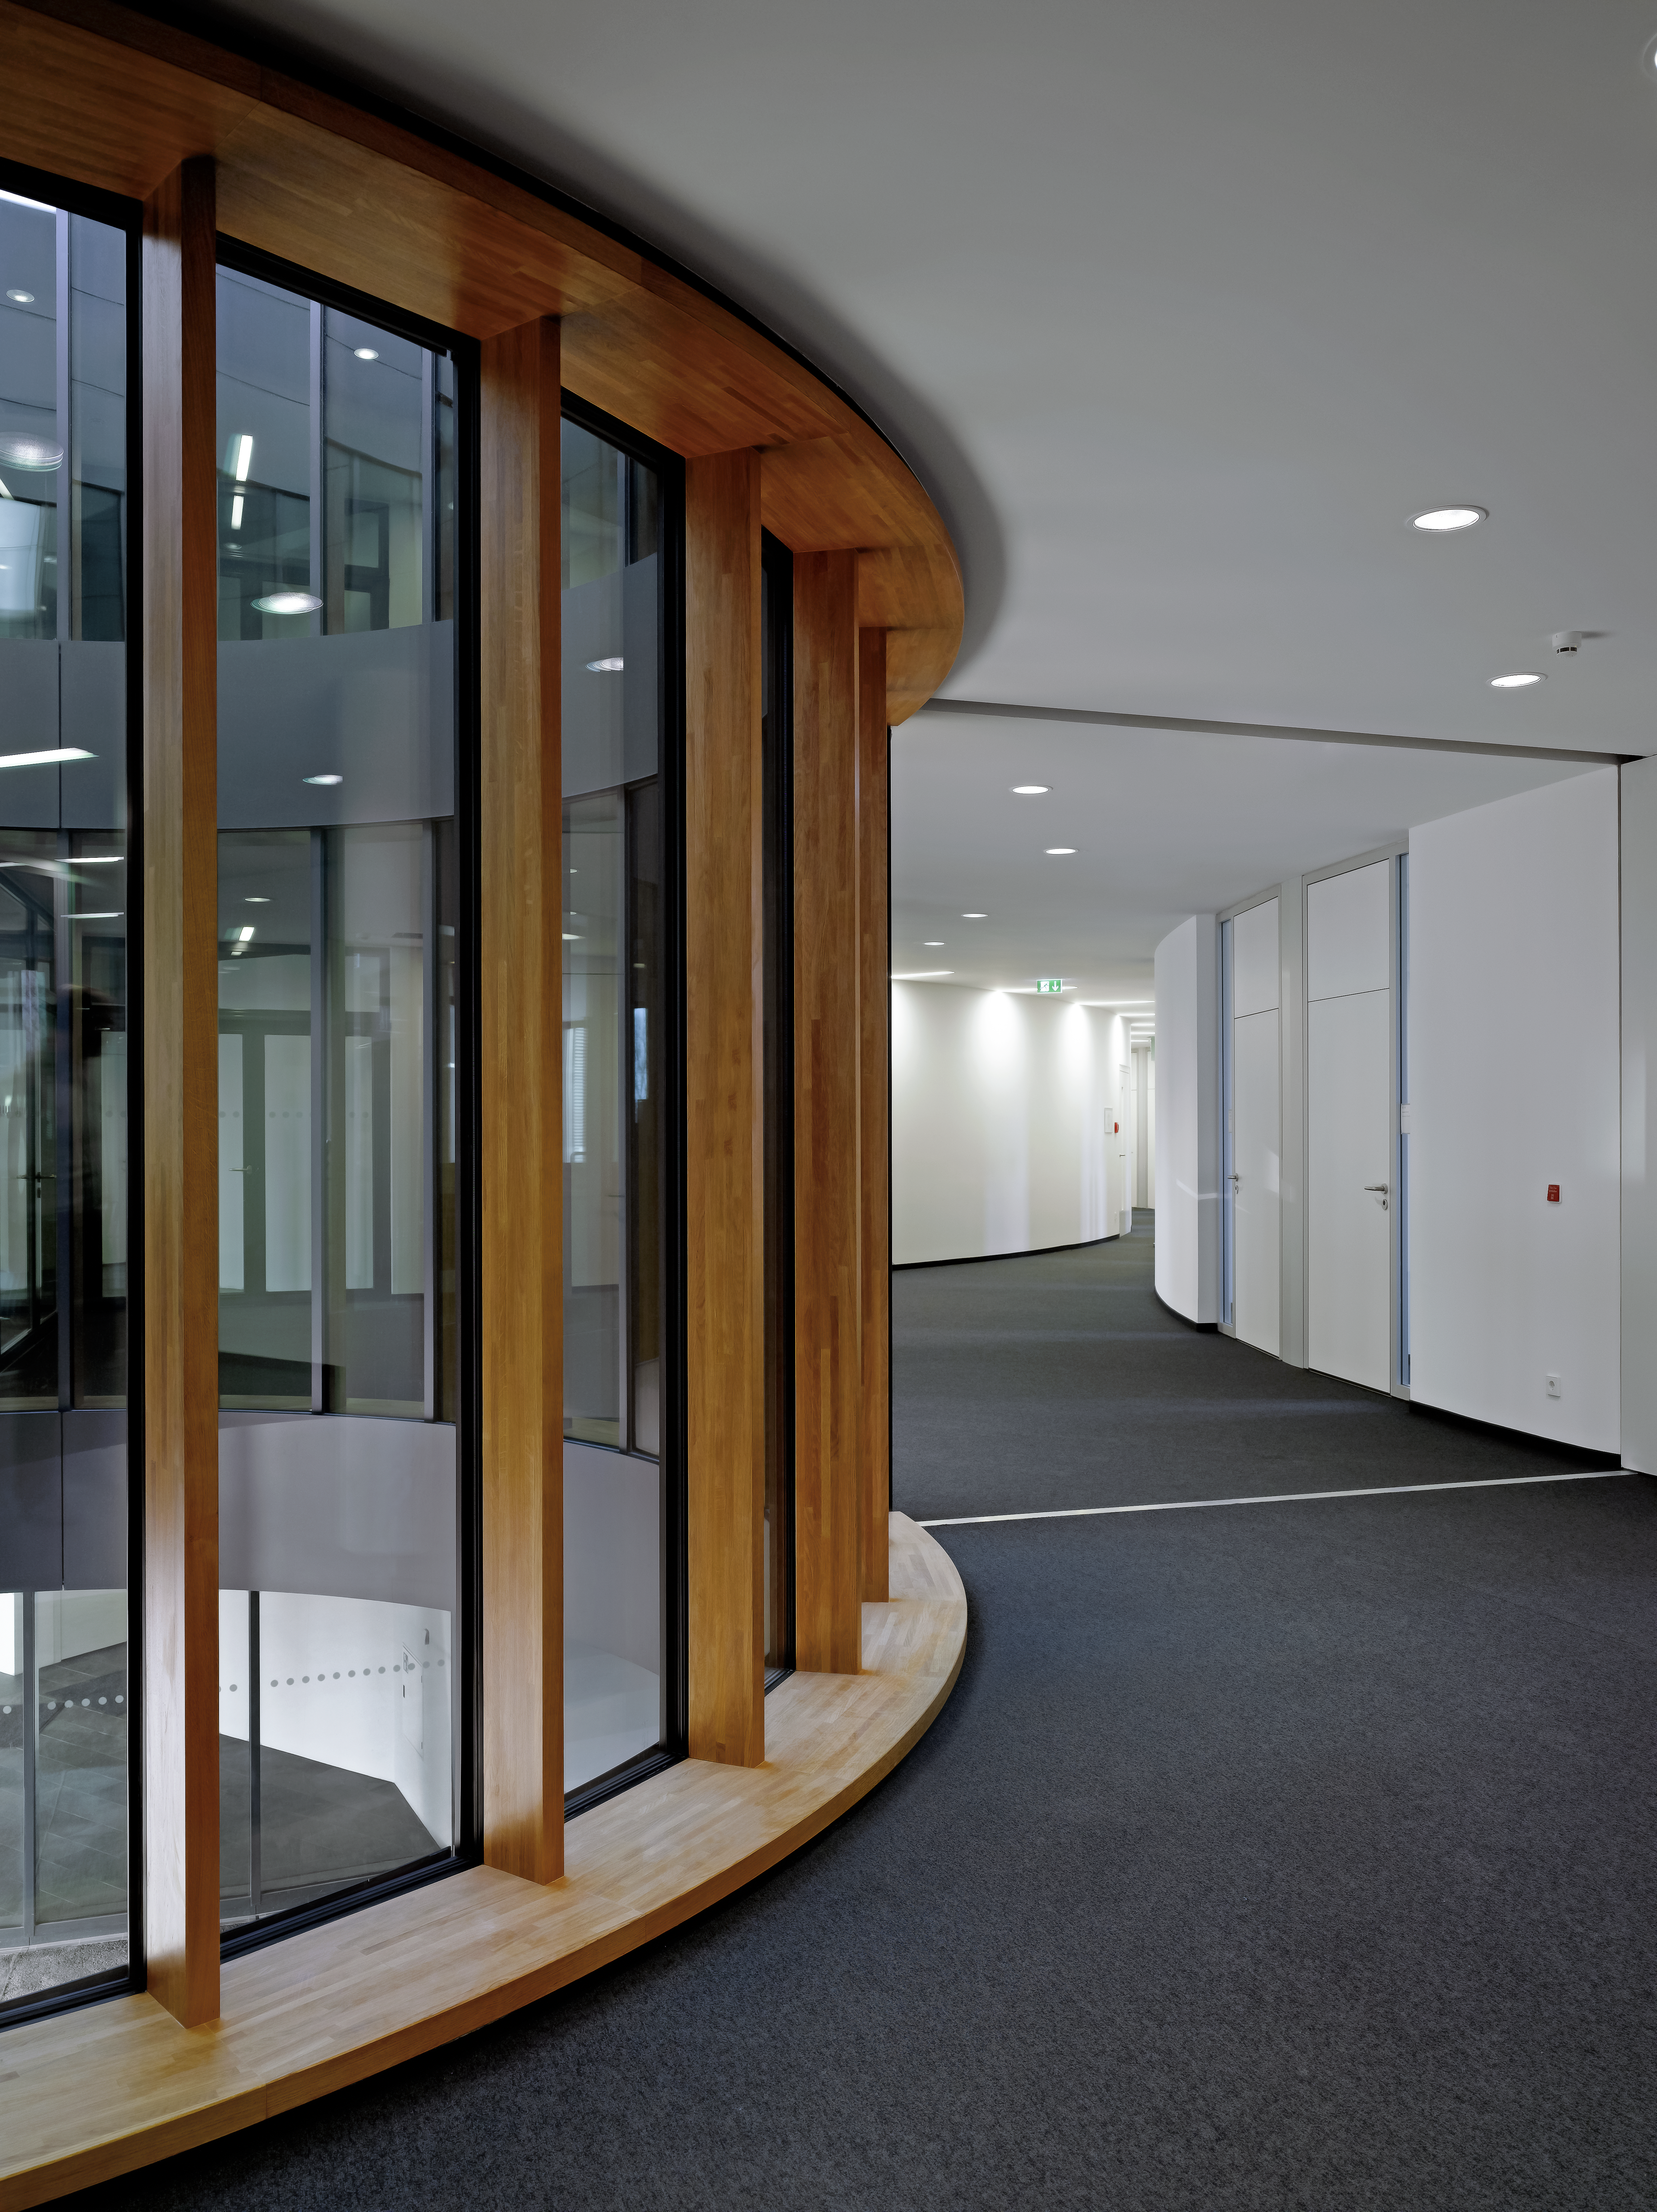

Bright new offices

Due to courtyards and large windows the interior of the new office building of the ESO Headquarters in Garching, Germany, is very bright.

Credit: Roland Halbe/ESO